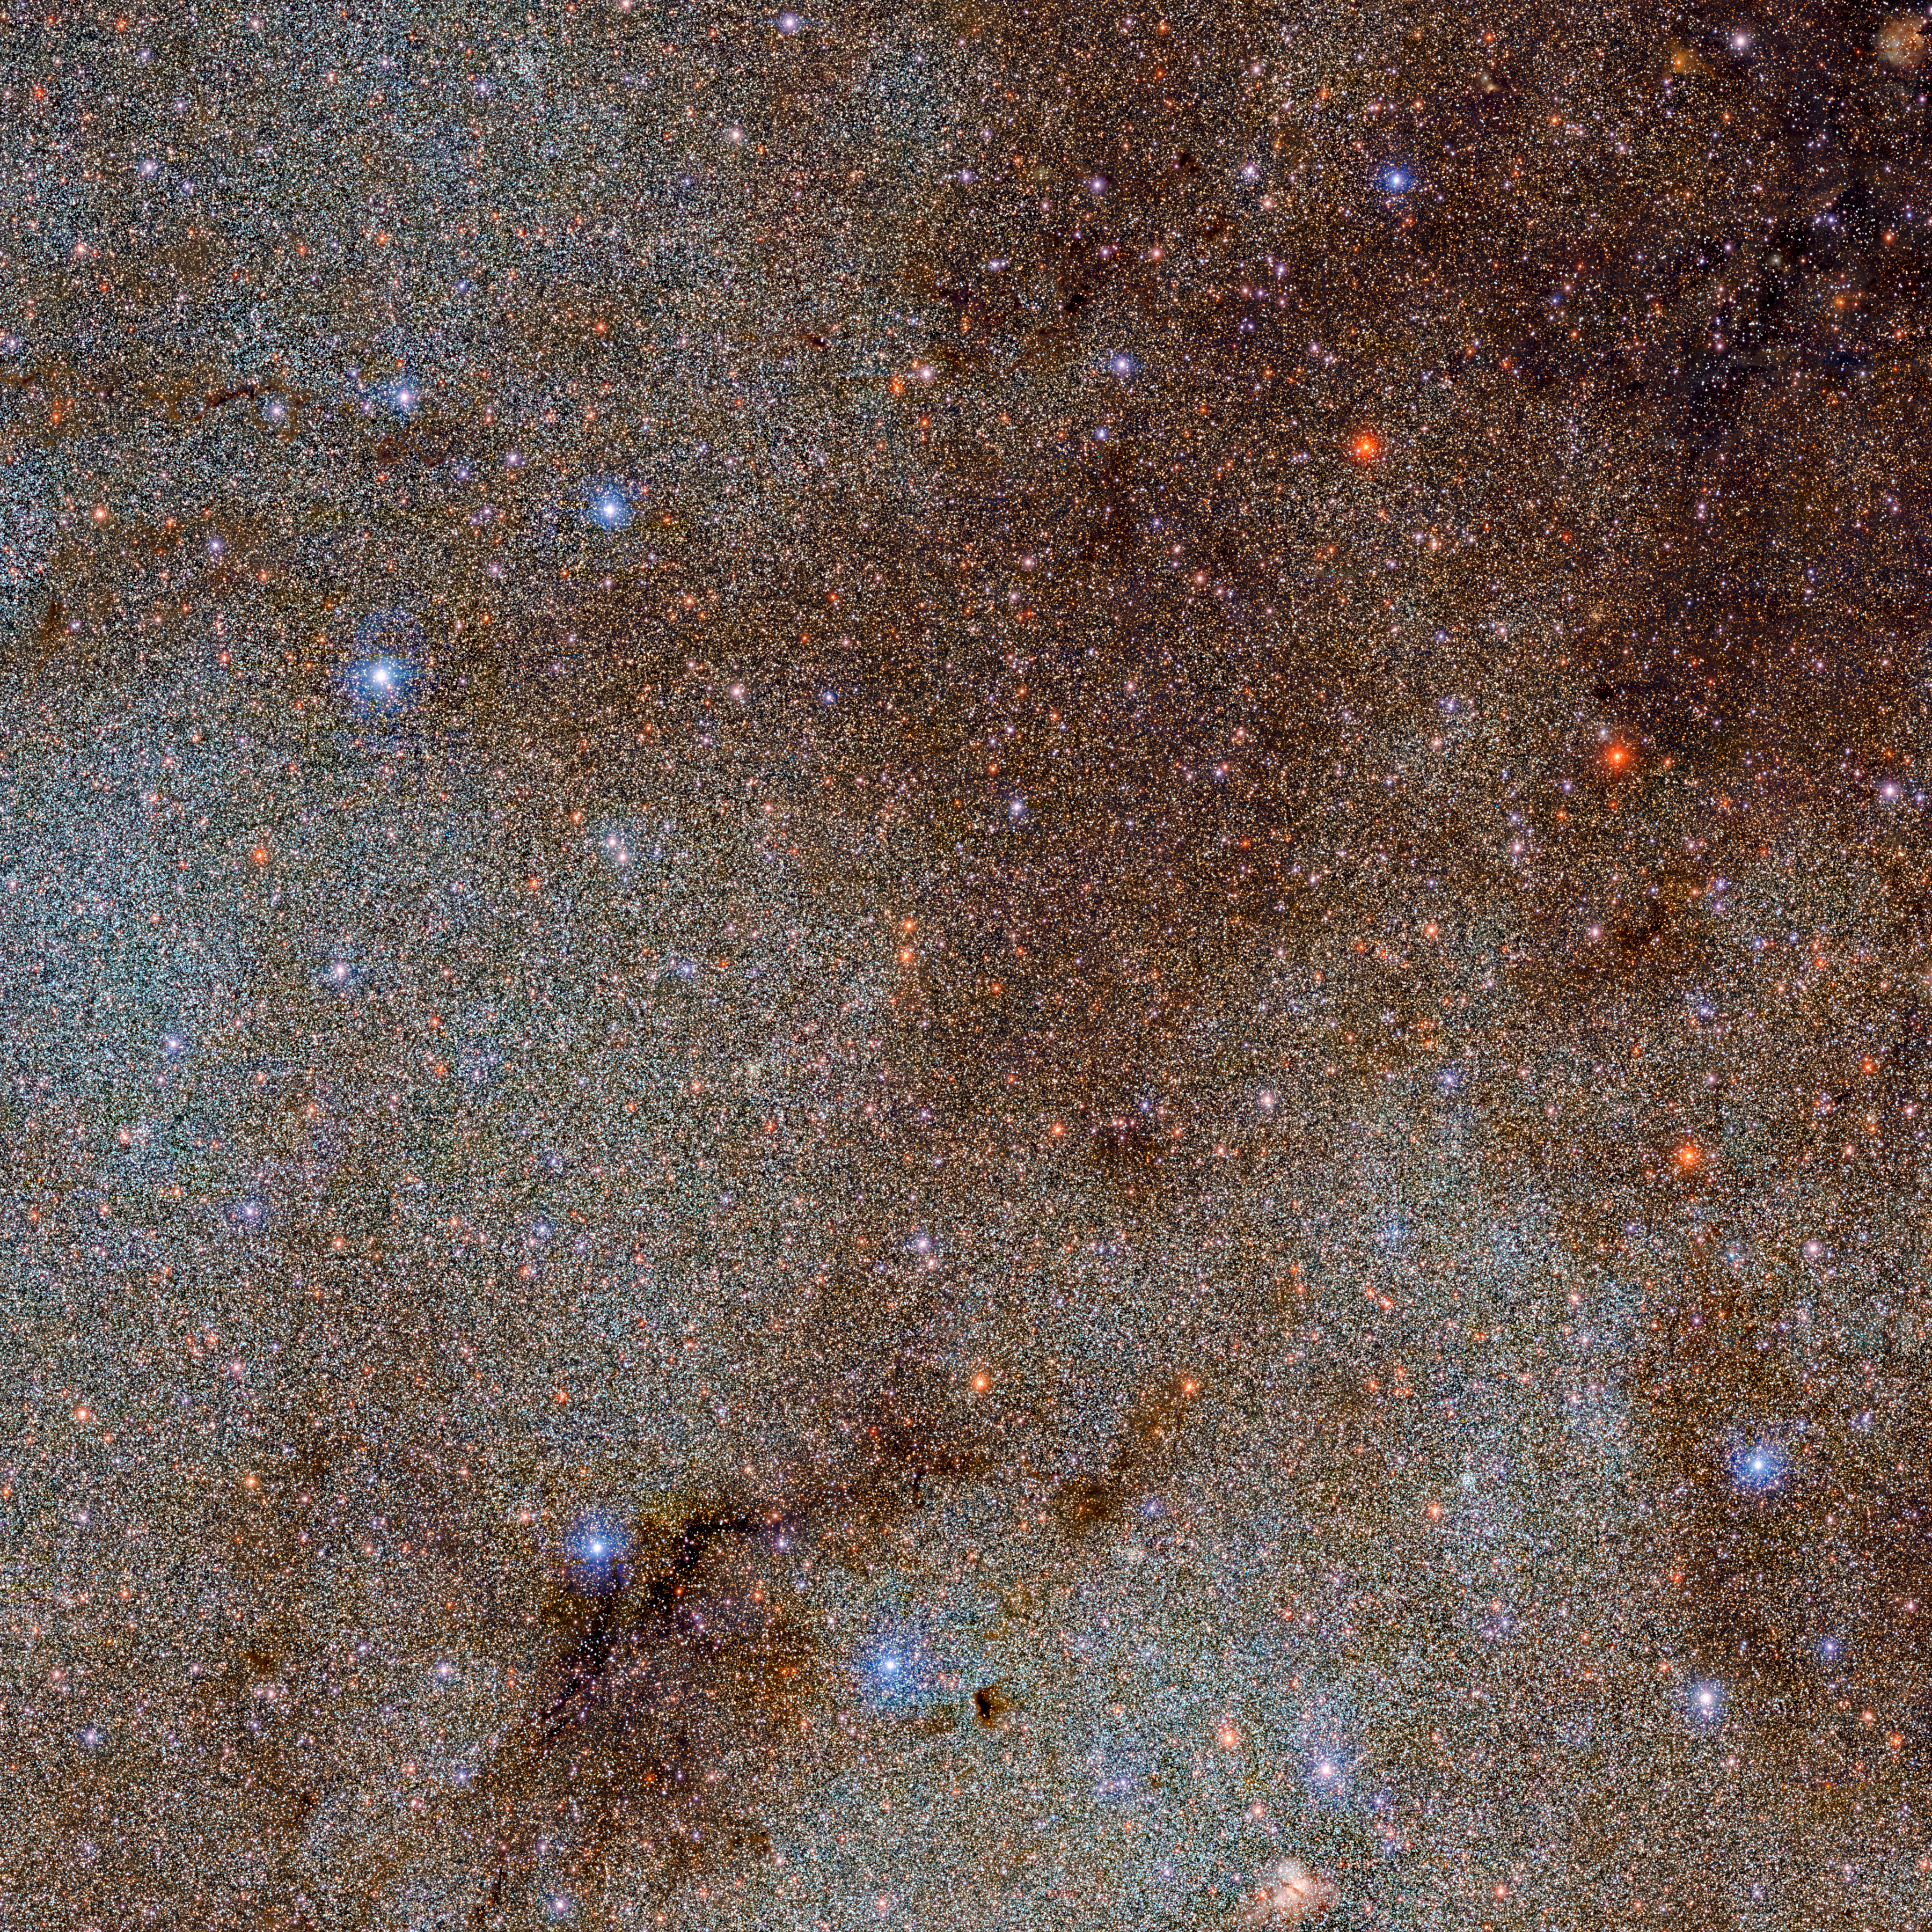

Deep Dive into Astronomical Data Tapestry of the Milky Way

This image, which is brimming with stars and dark dust clouds, is a small extract — a mere pinprick — of the full Dark Energy Camera Plane Survey (DECaPS2) of the Milky Way. The new dataset contains a staggering 3.32 billion celestial objects — arguably the largest such catalog so far. The data for this unprecedented survey were taken with the US Department of Energy-fabricated Dark Energy Camera at the NSF’s Cerro Tololo Inter-American Observatory in Chile, a Program of NOIRLab.

Credit: DECaPS2/DOE/FNAL/DECam/CTIO/NOIRLab/NSF/AURA Image processing: M. Zamani & D. de Martin (NSF NOIRLab)